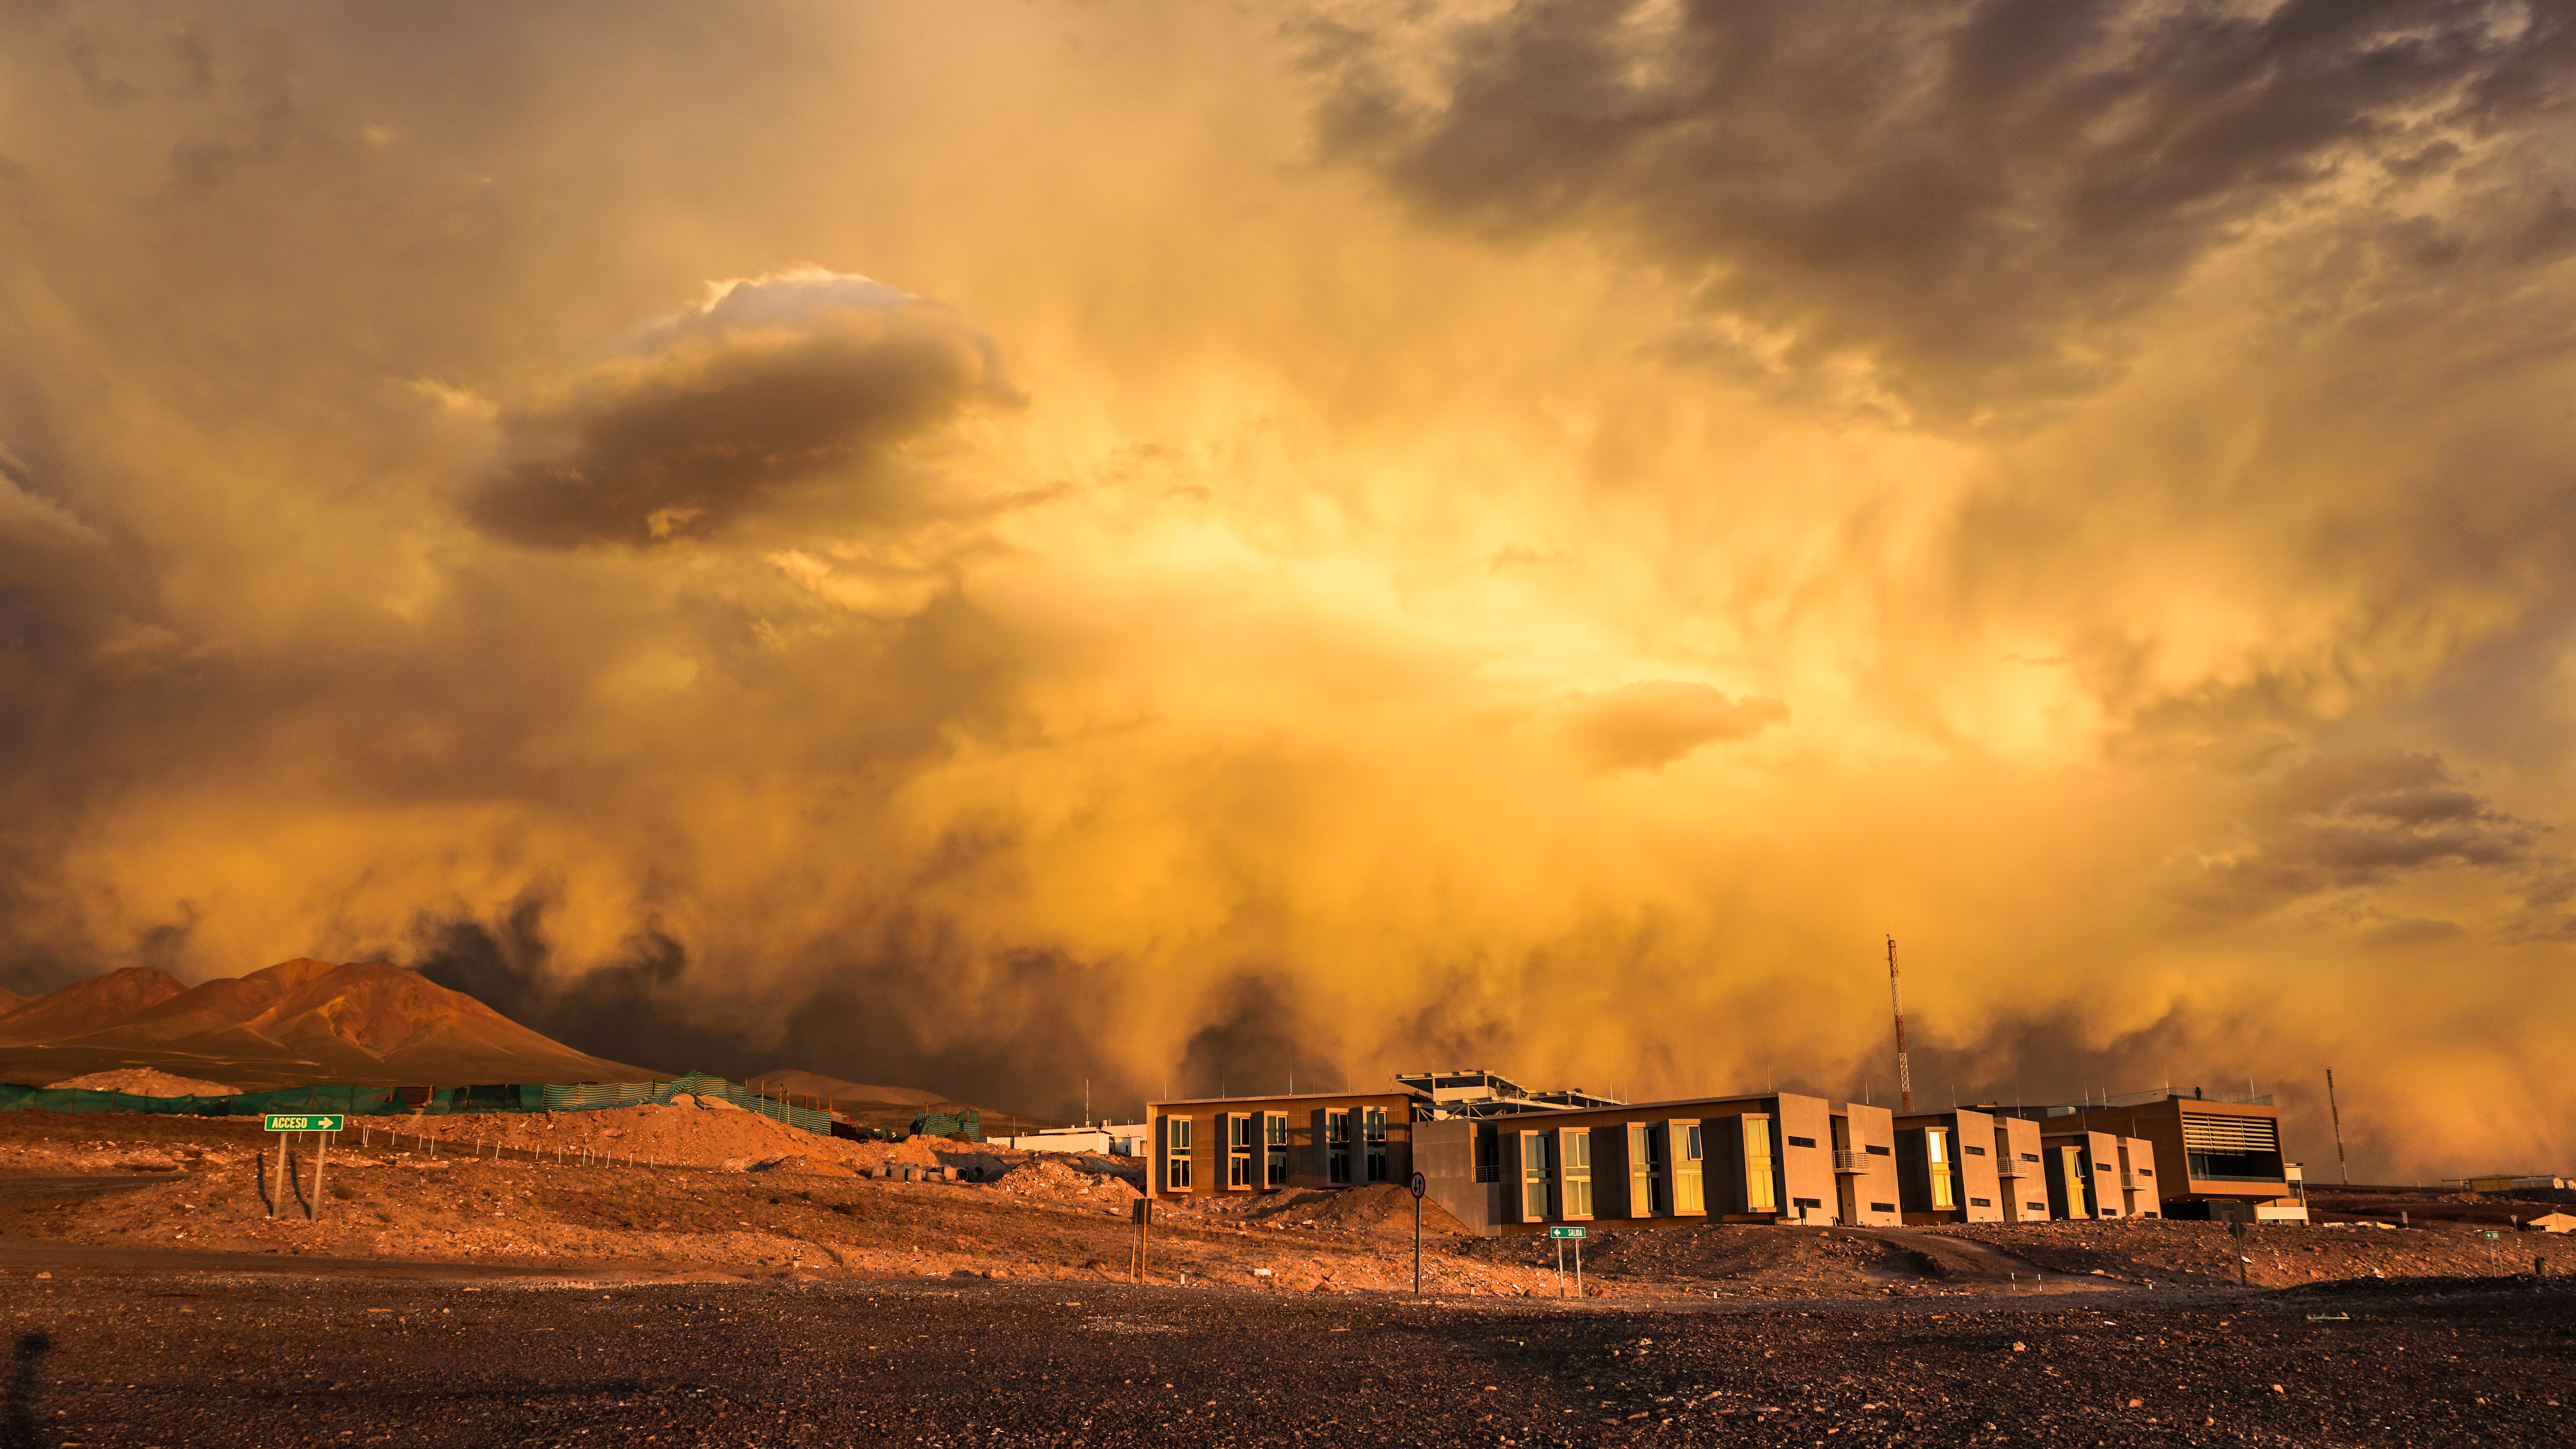

Beautiful Cloudy Chaos

ALMA Residencia sunset with some impressive cloud formations.

Credit: Pablo Carrillo- ALMA(ESO/NAOJ/NRAO)